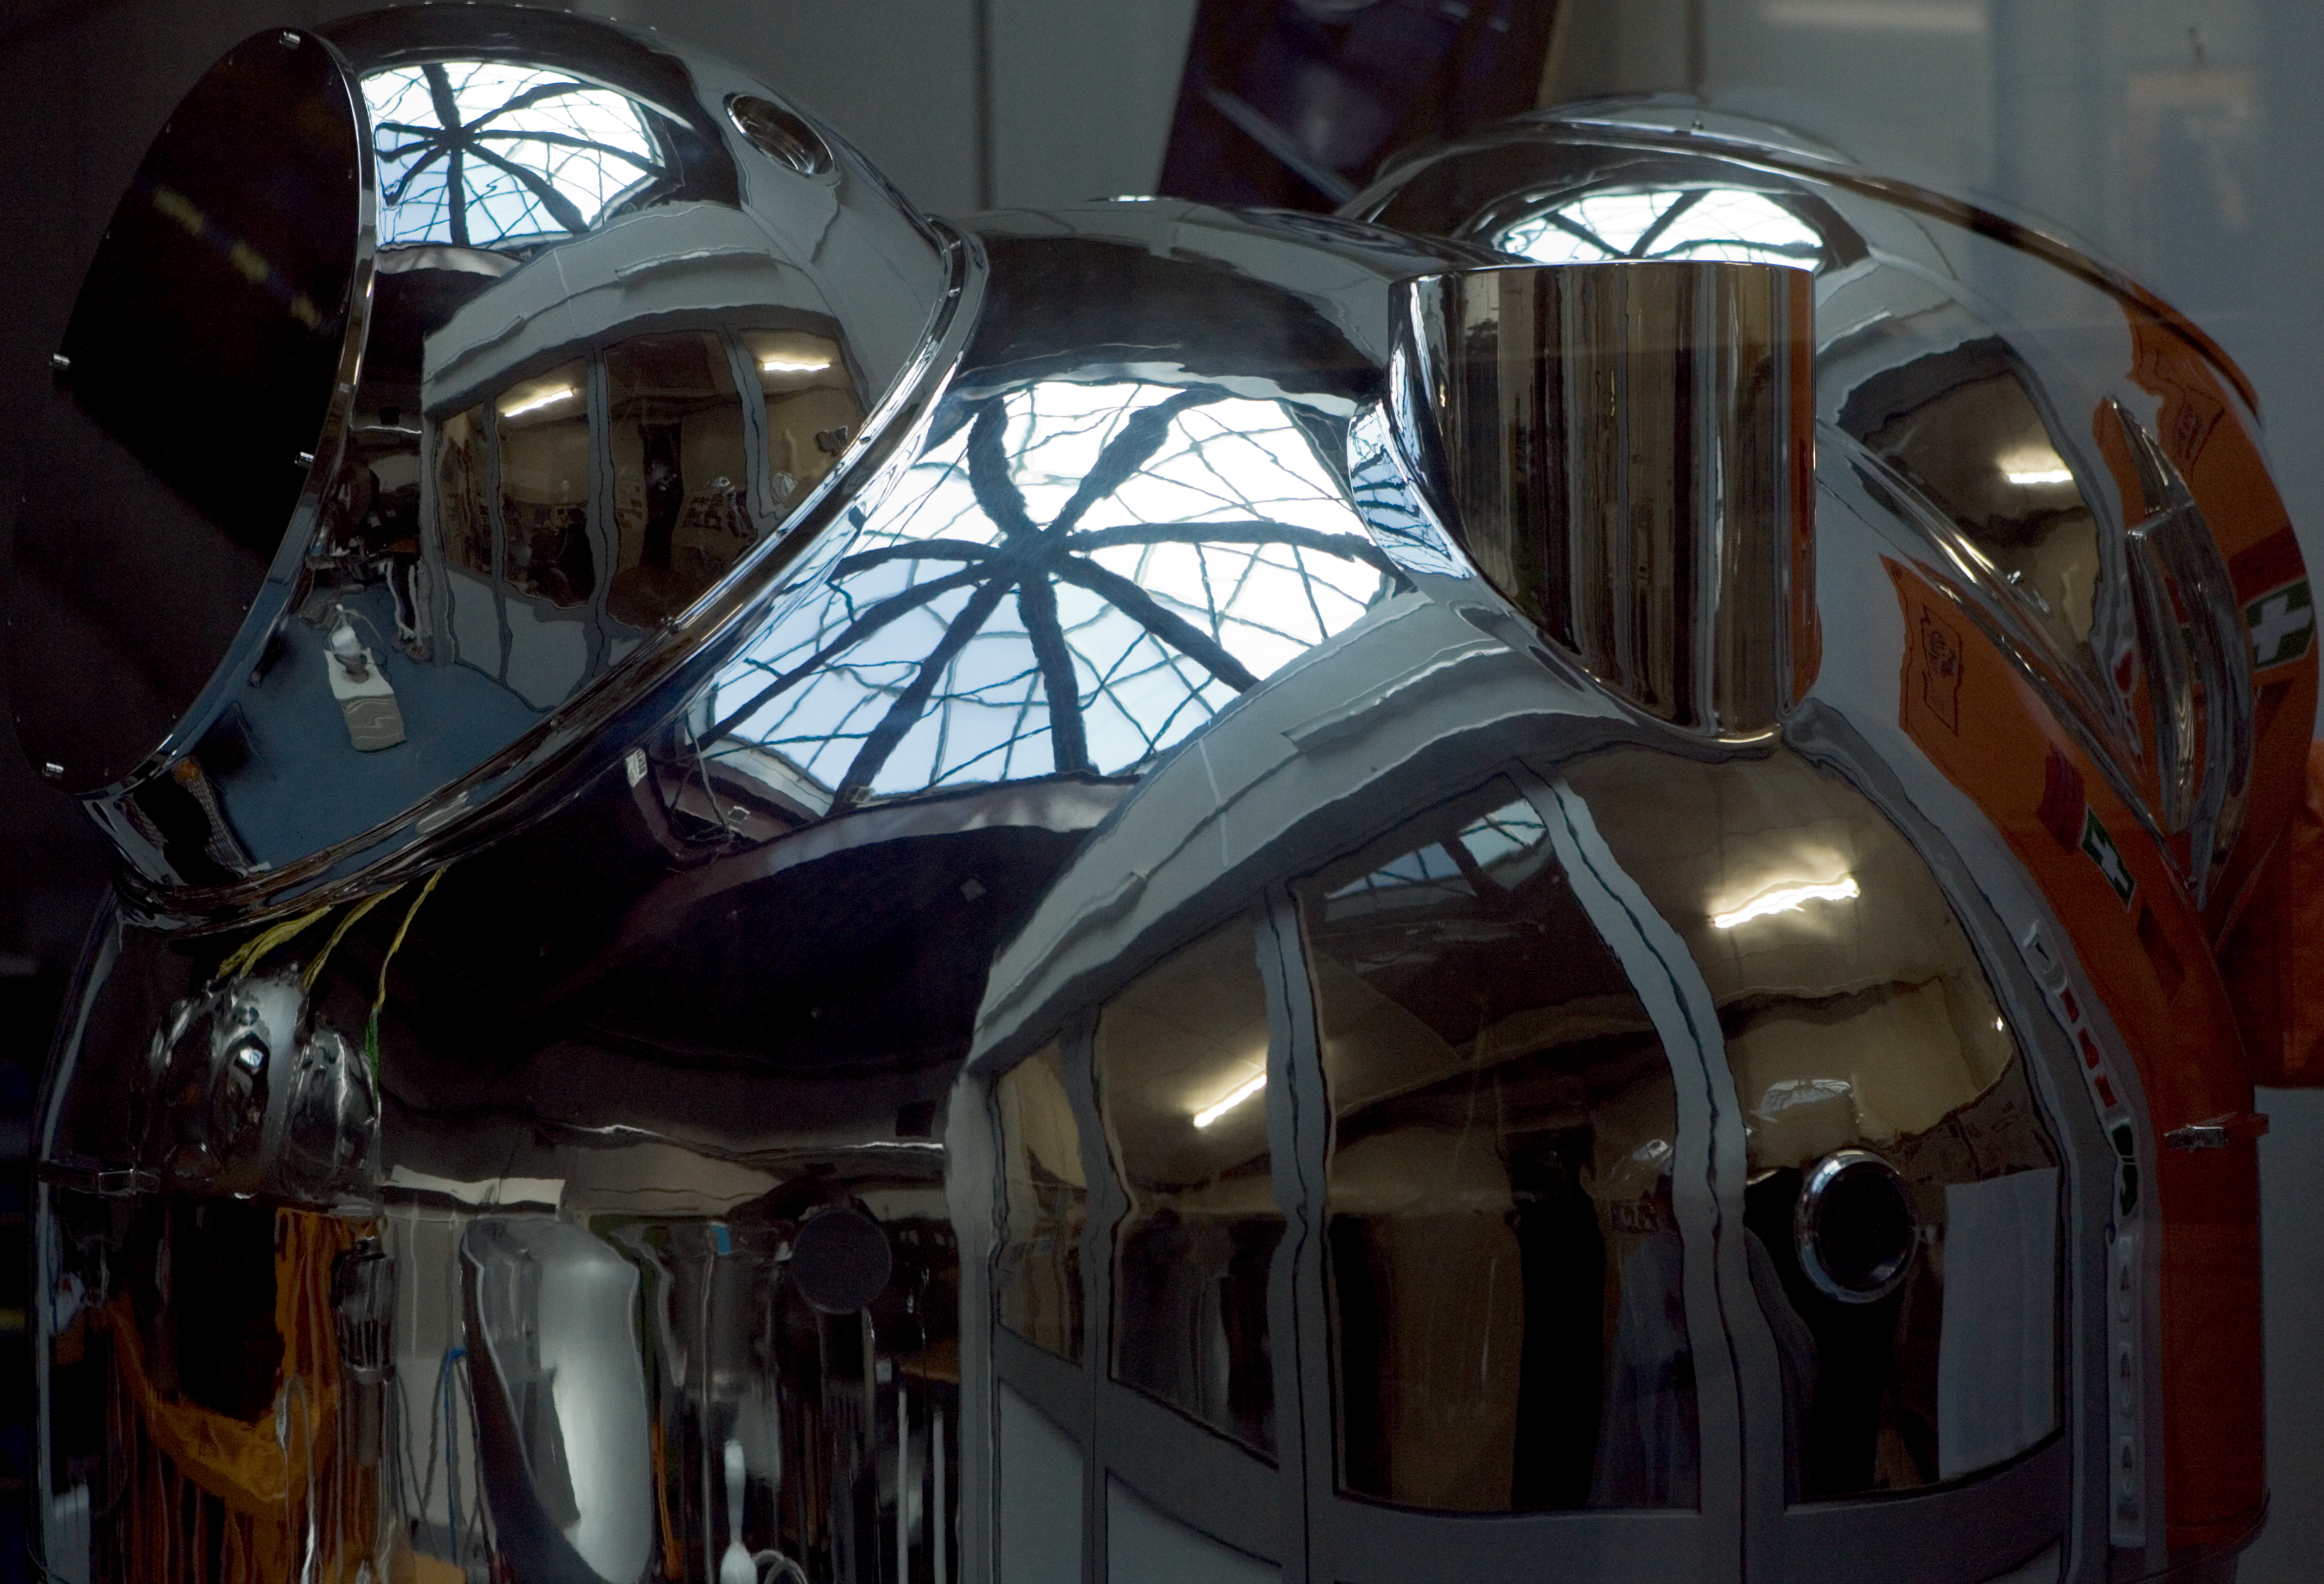

HAWK-I integration

The HAWK-I instrument in the integration hall at ESO's headquarter in Garching in October 2006.

Credit: ESO